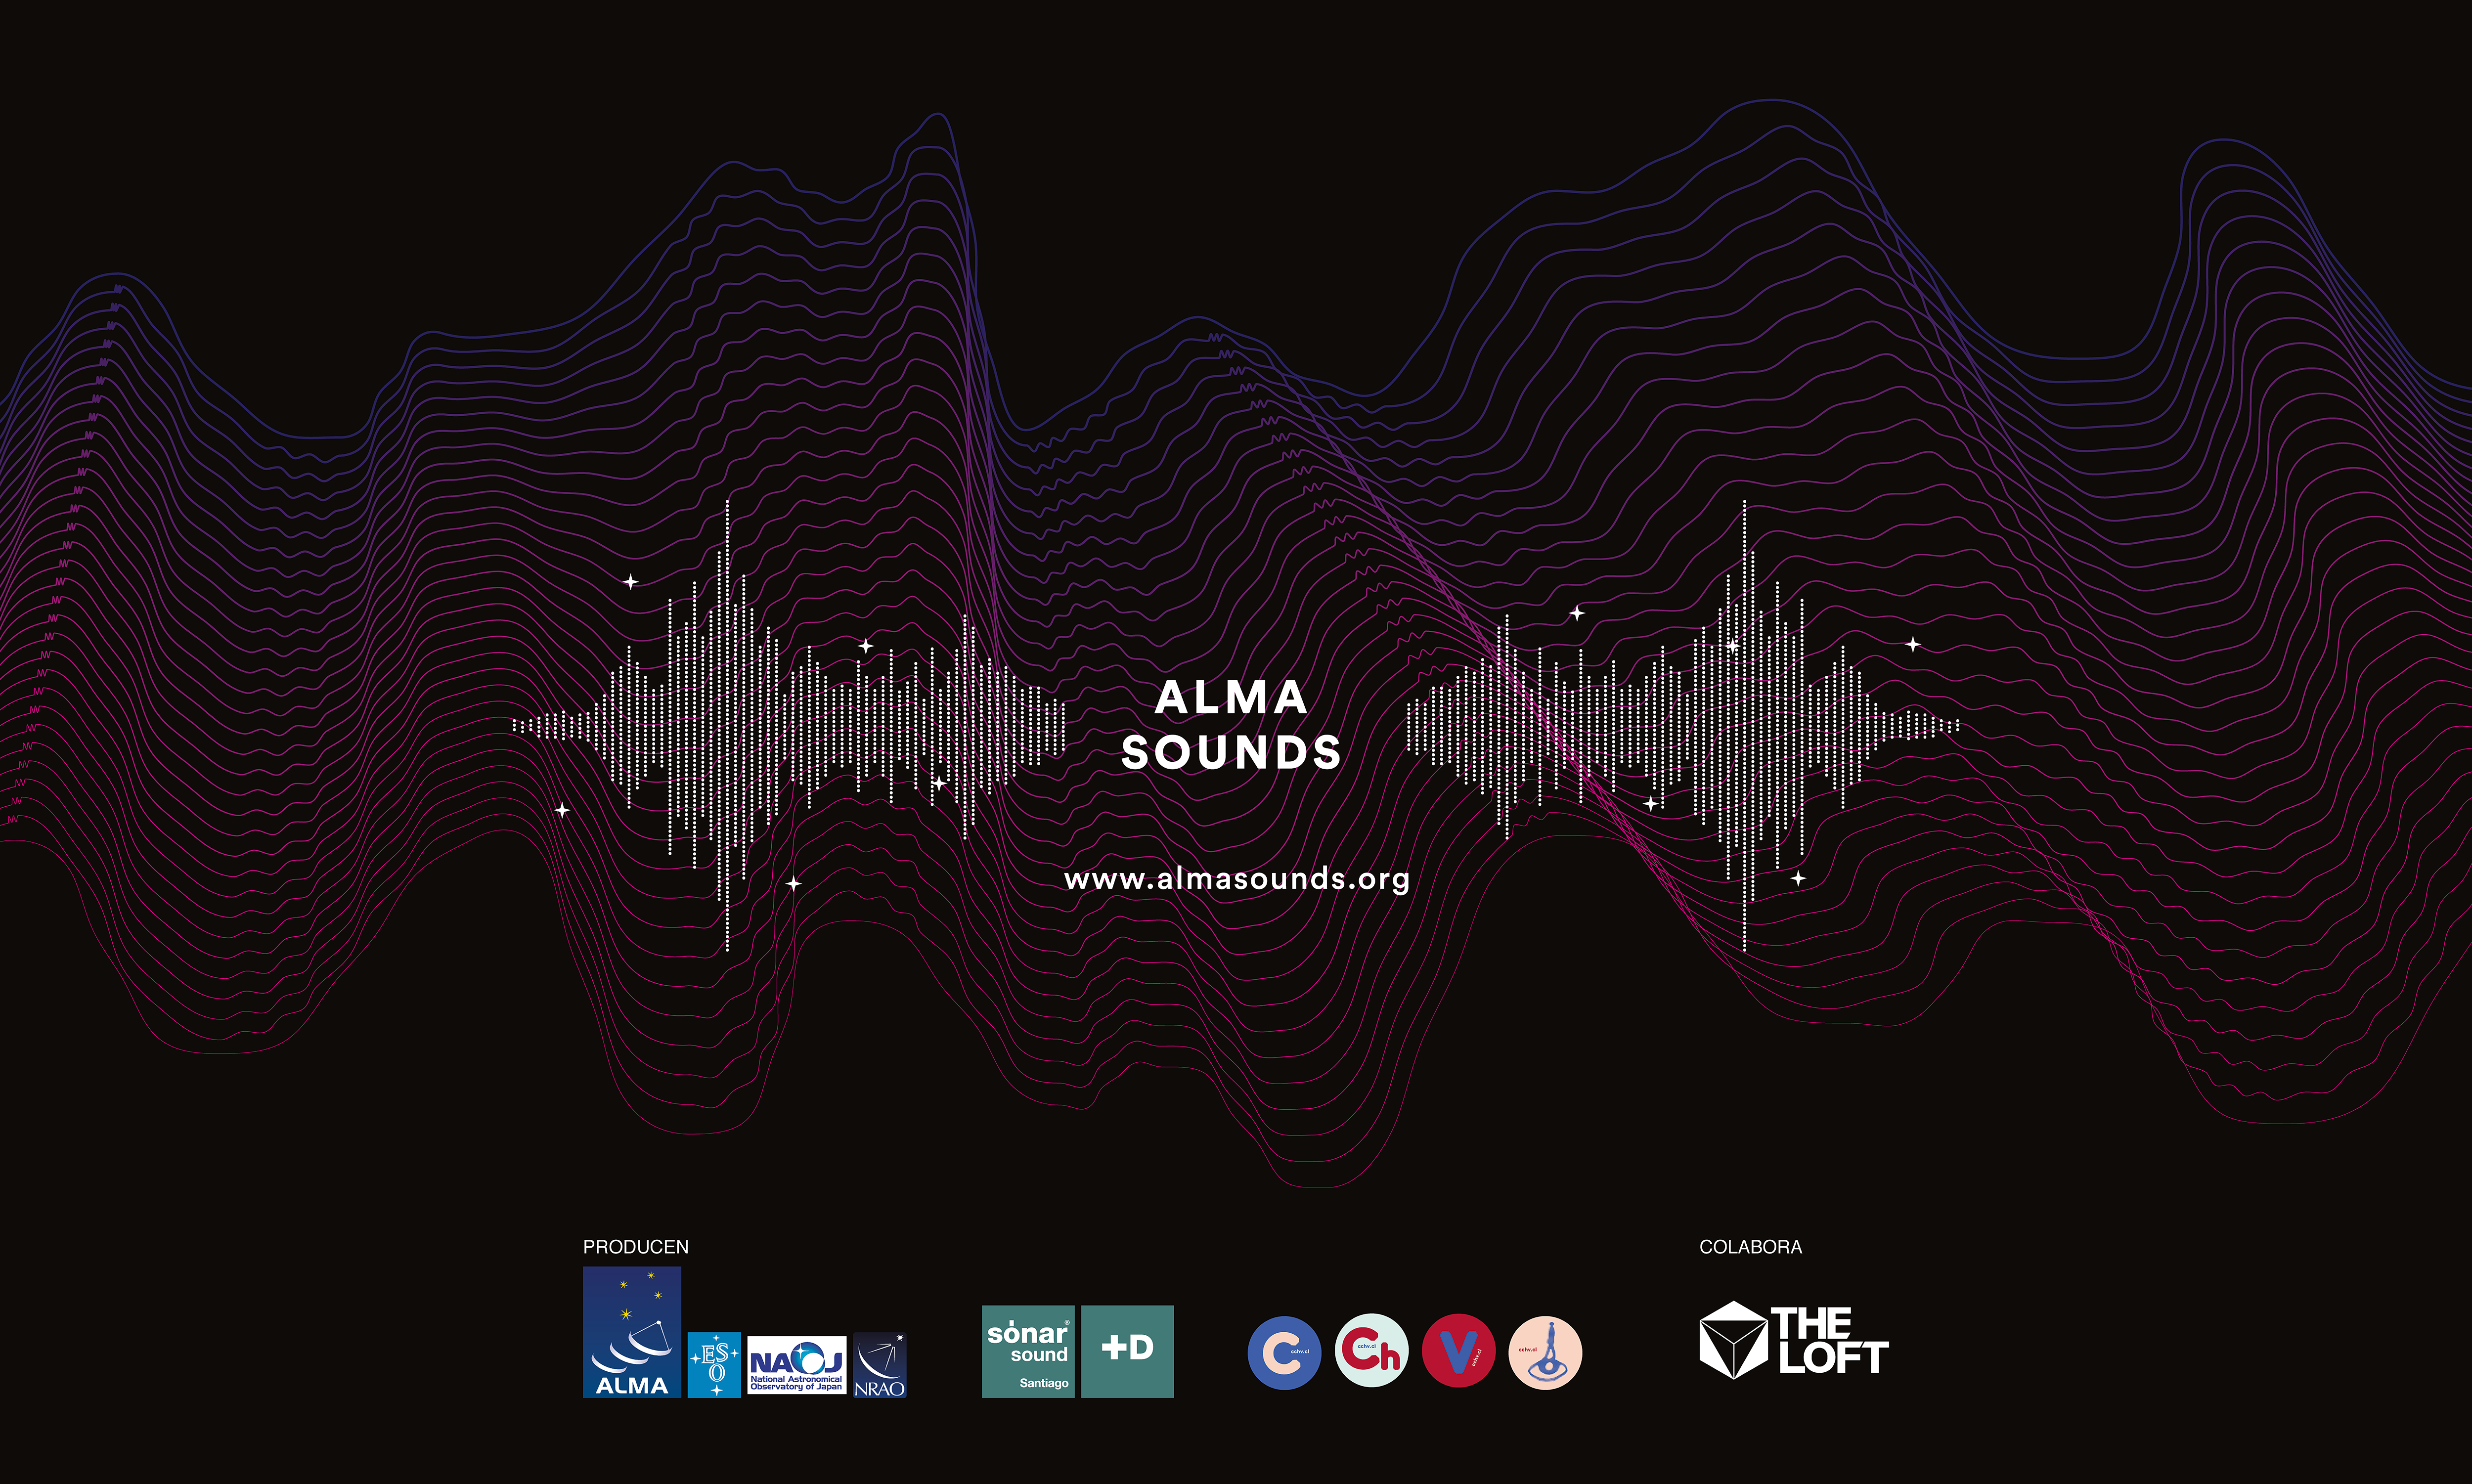

ALMA Sounds: bringing together artists and astronomers to create a common language

The ALMA Sounds interactive website takes cosmic signals received by the ALMA telescope and transforms them into a soundscape for musicians and artists to use.

Credit: ESO